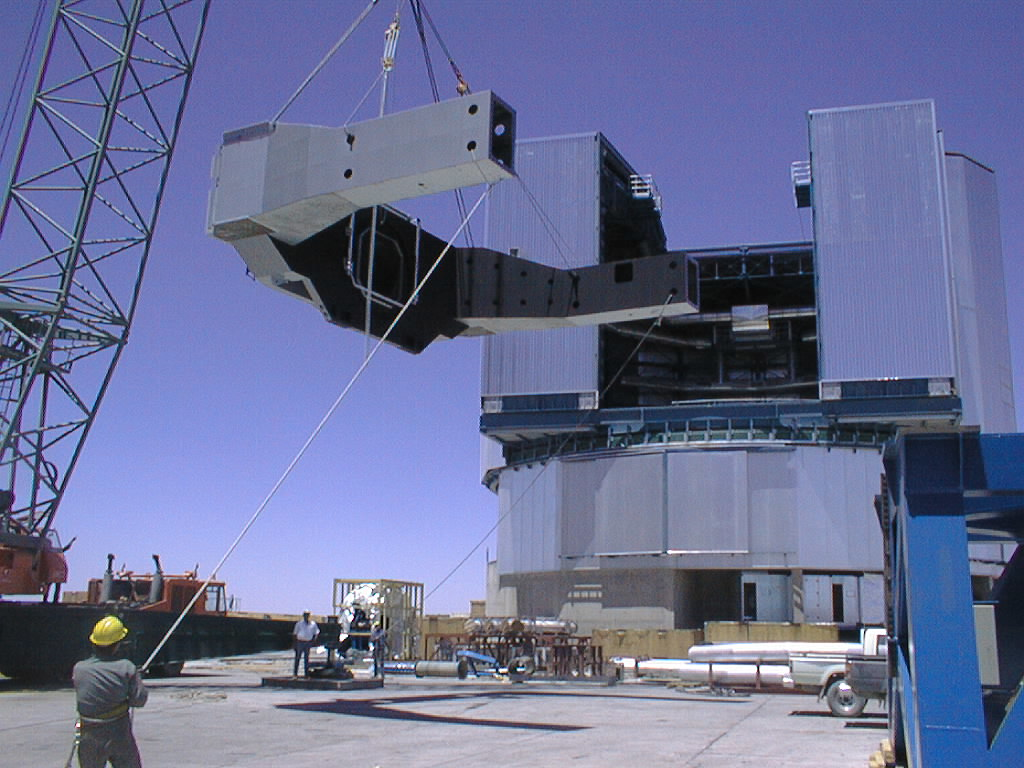

Installation of the VLT UT3 centrepiece

Second part of UT3 centerpiece is lifted towards the enclosure slit. (Photo obtained on December 14, 1998).

Credit: ESO